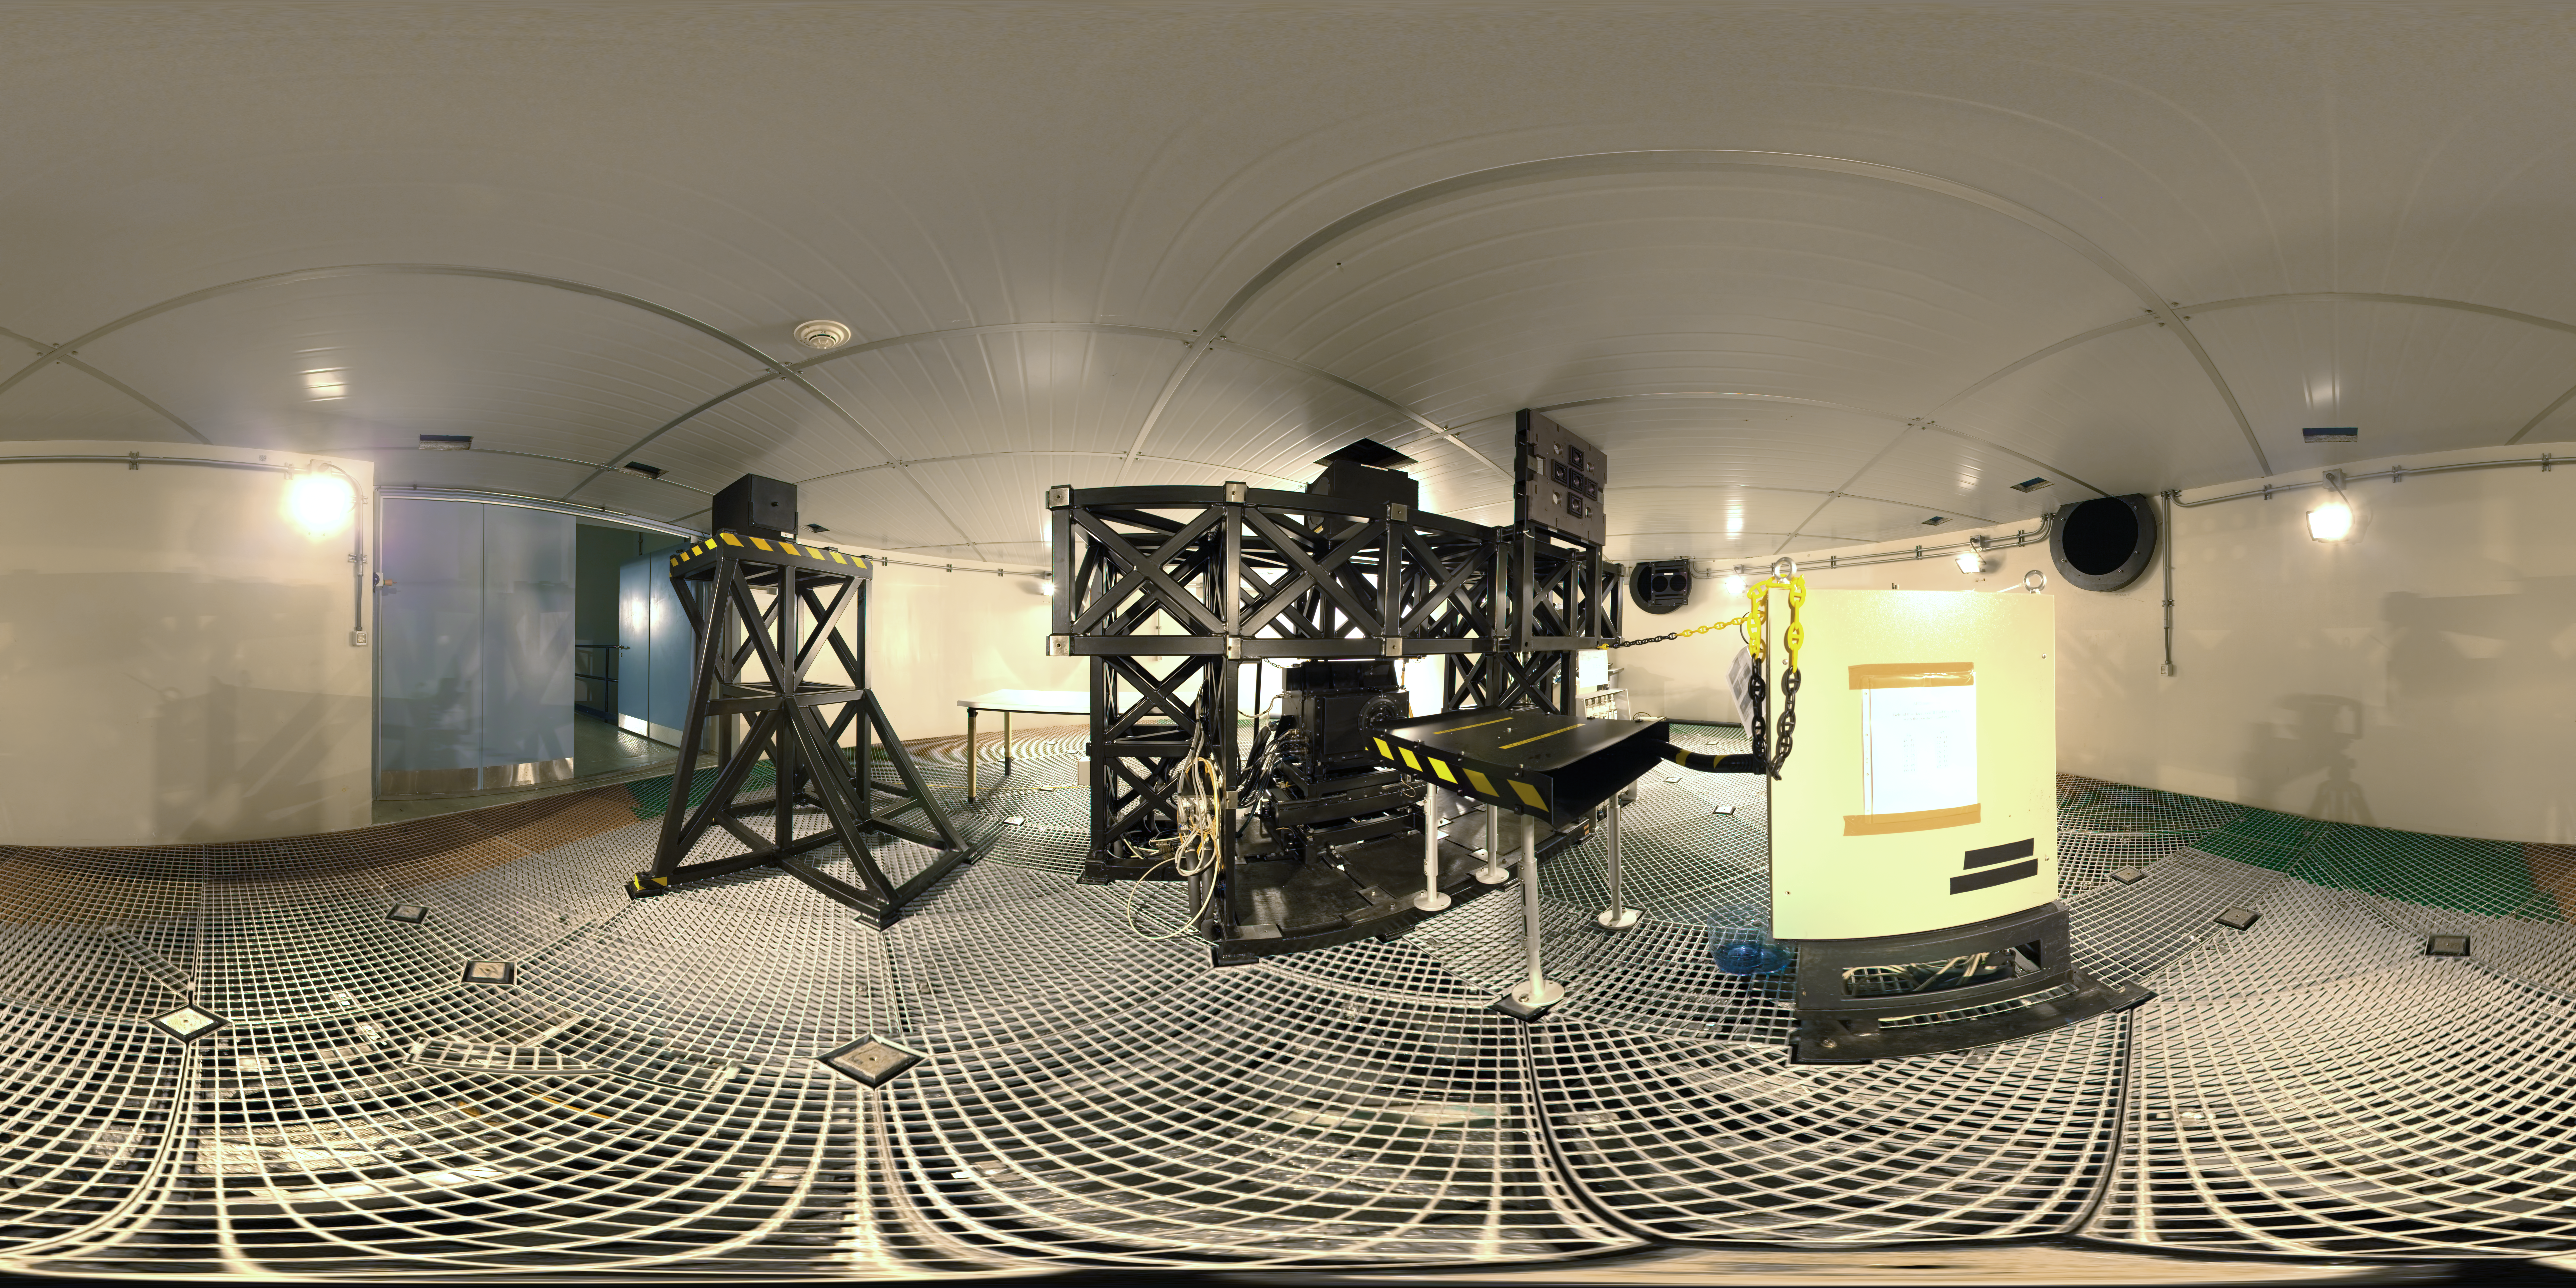

VLT coude focus

When the CONICA instrument on ESO's Very Large Telescope (VLT) is used the light reaches the CONICA instrument at the coude focus, at the base of the telescope. This 360 degree panorama image shows the VLT's coude focus.

A diagram of how the coude focus relates to the rest of the telescope can be found here.

Credit: ESO